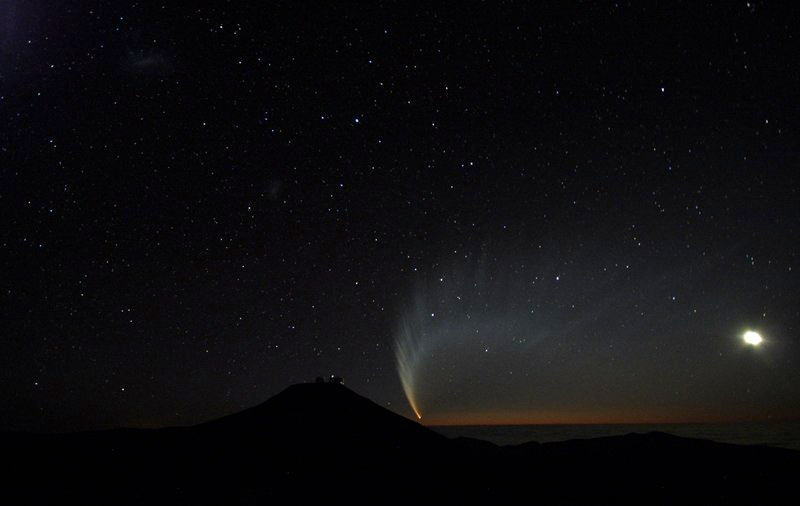

Comet McNaught

Images collected by ESO staff of the very bright comet McNaught that was visible in Europe early January 2007 and is presently visible from the Southern Hemisphere.

Credit: ESO/G. Blanchard